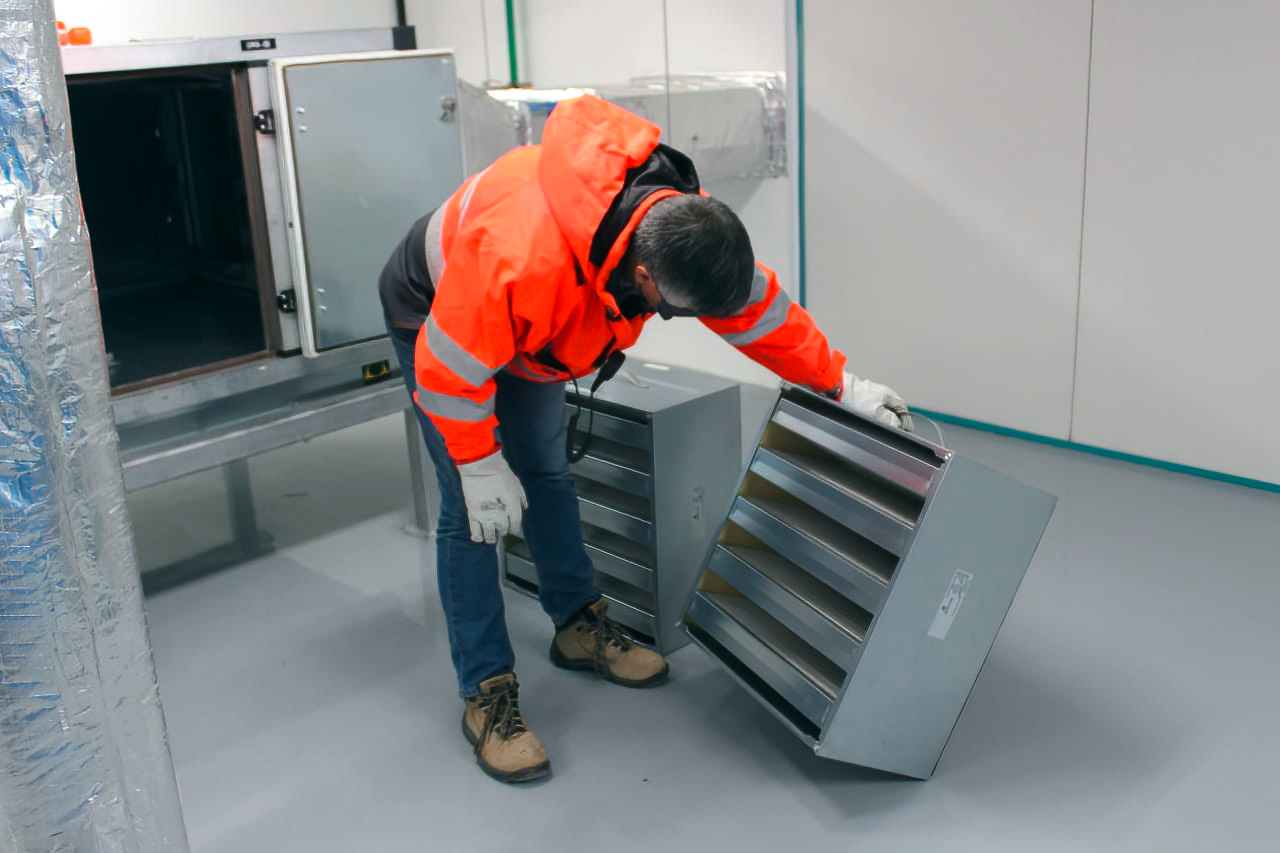

Vera C. Rubin Observatory 9 June 2020

An inspection of the summit 9 June 2020.

Credit: Rubin Observatory/NSF/AURA